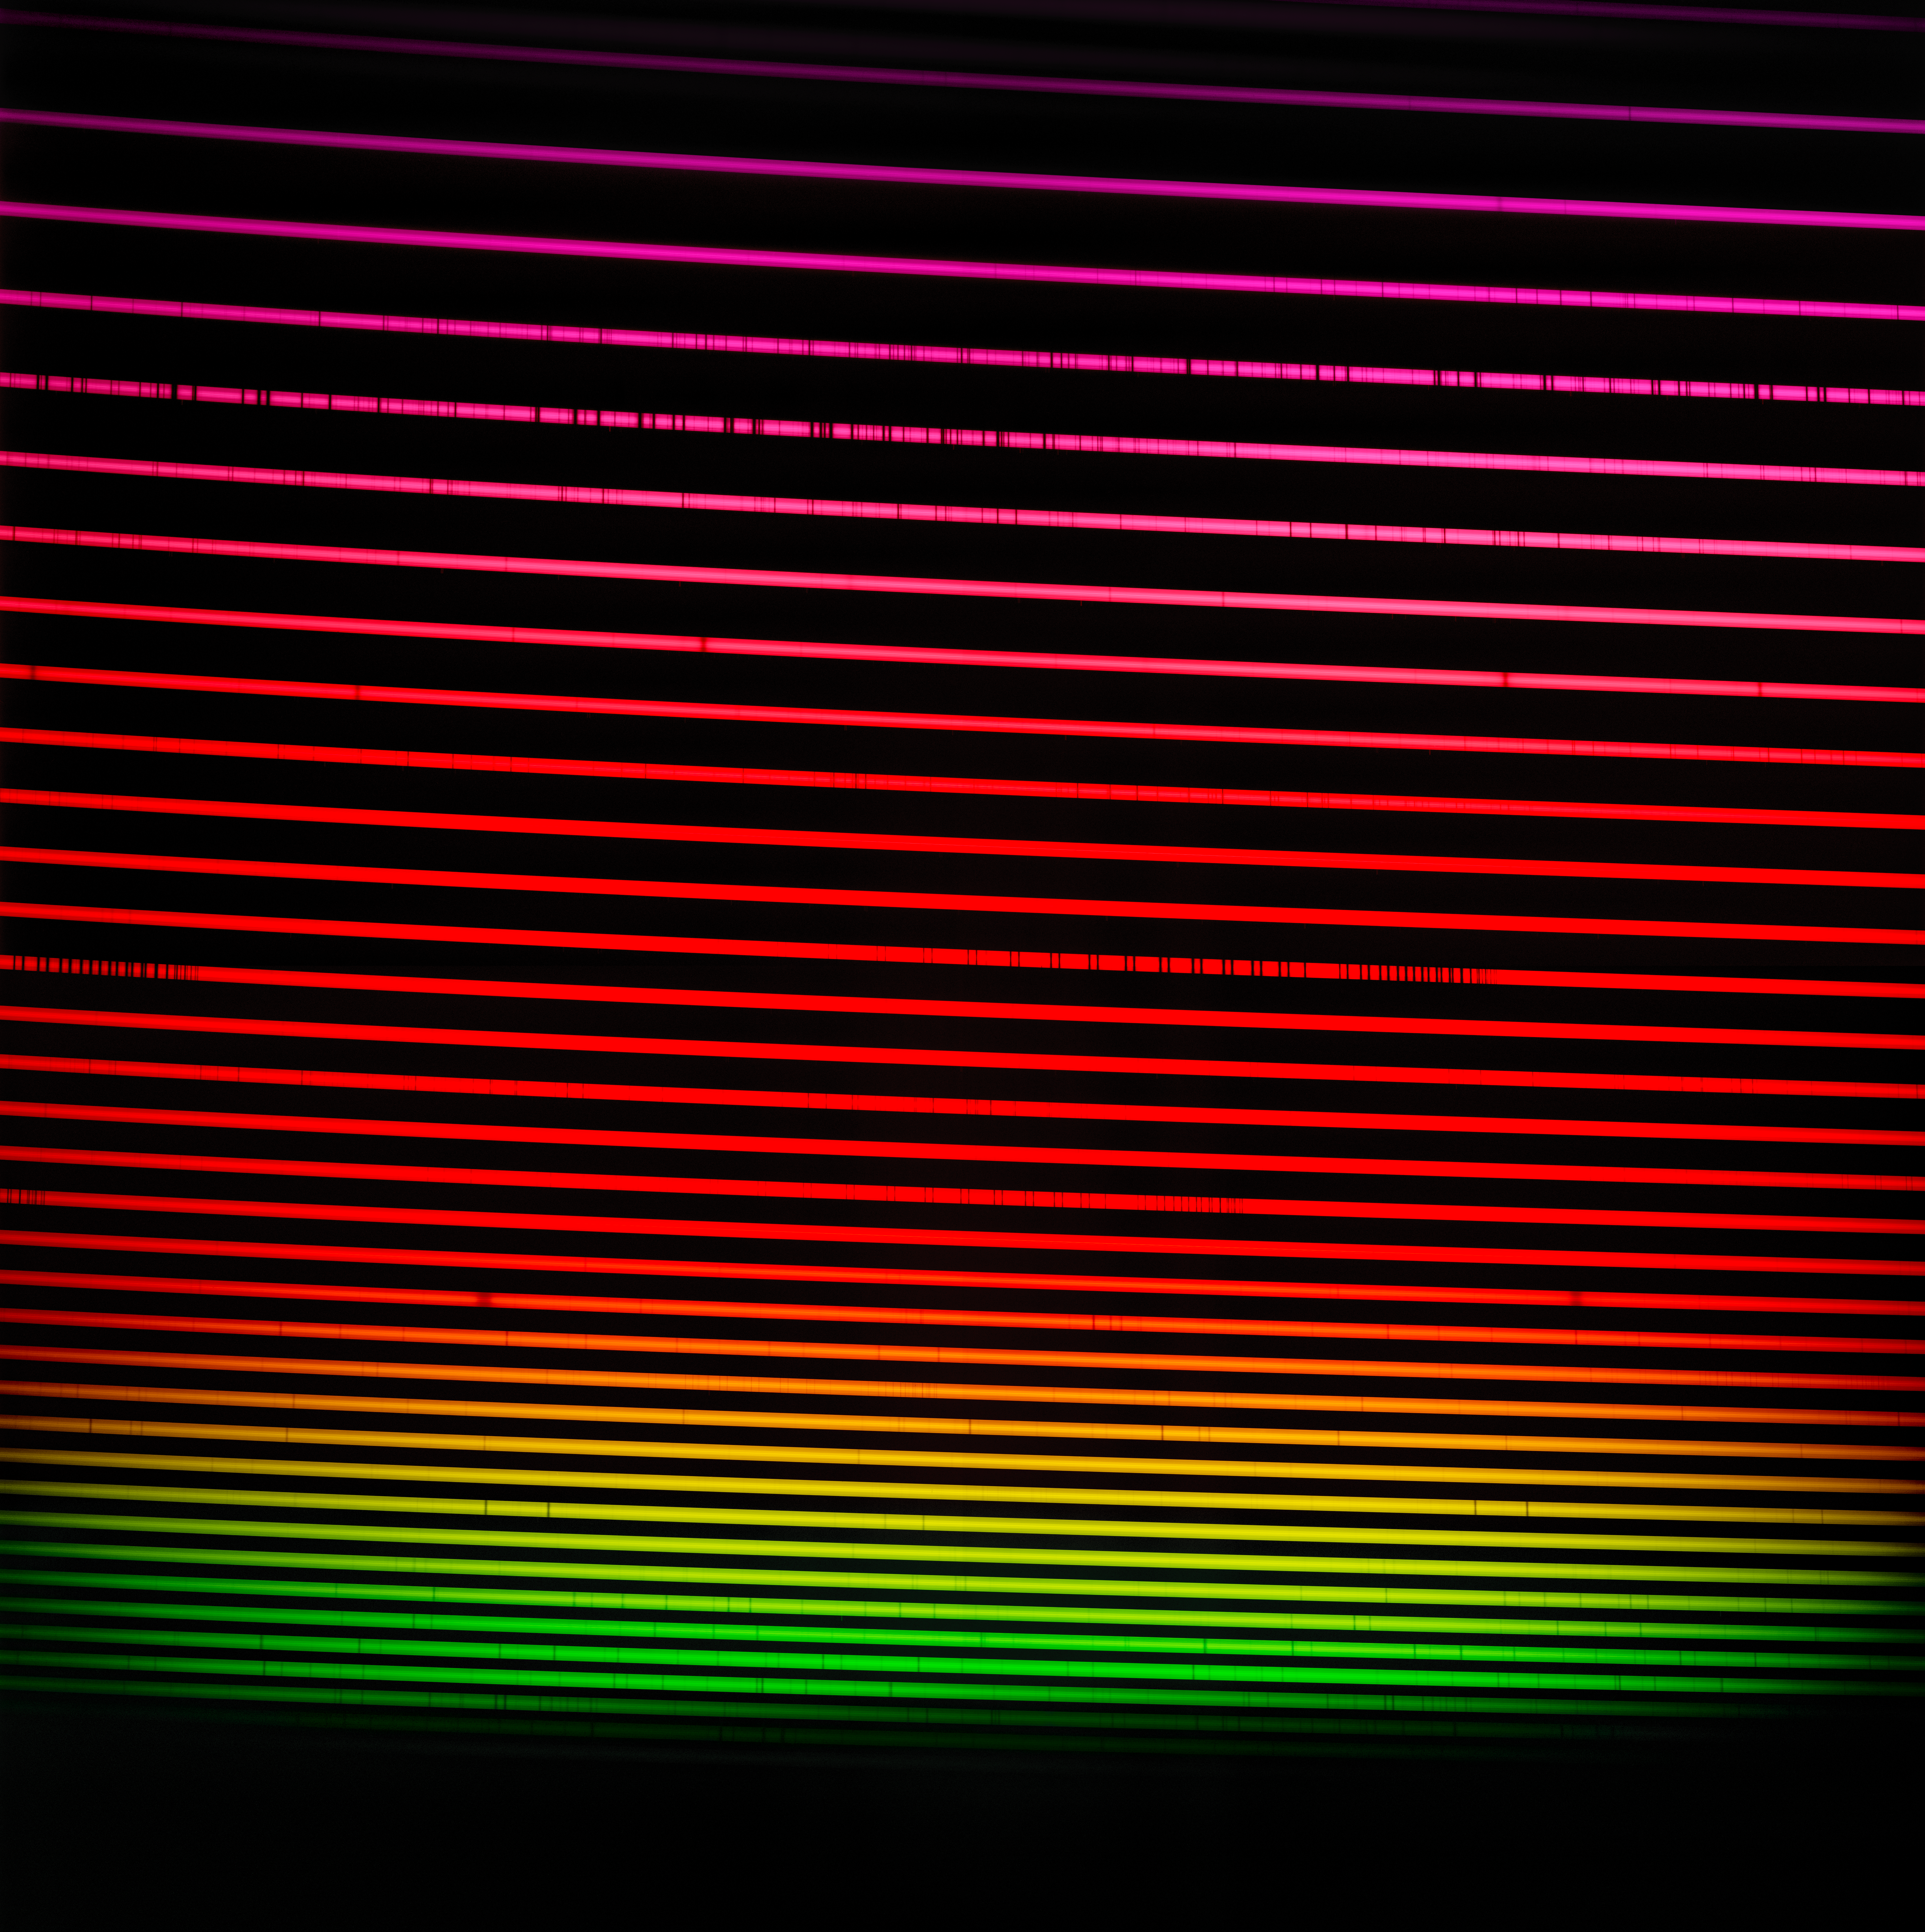

The red GHOST spectrum

The GHOST red-arm spectrum of HD 222925, a remarkably bright, chemically complex star. This star is a prime example of the type of object that GHOST will investigate. The spectrum measures light from around 530 nm to around 1015 nm. Light that is ‘redder’ than around 750 nm is infrared and is invisible to our eyes.

Credit: International Gemini Observatory/NOIRLab/NSF/AURA/GHOST Consortium